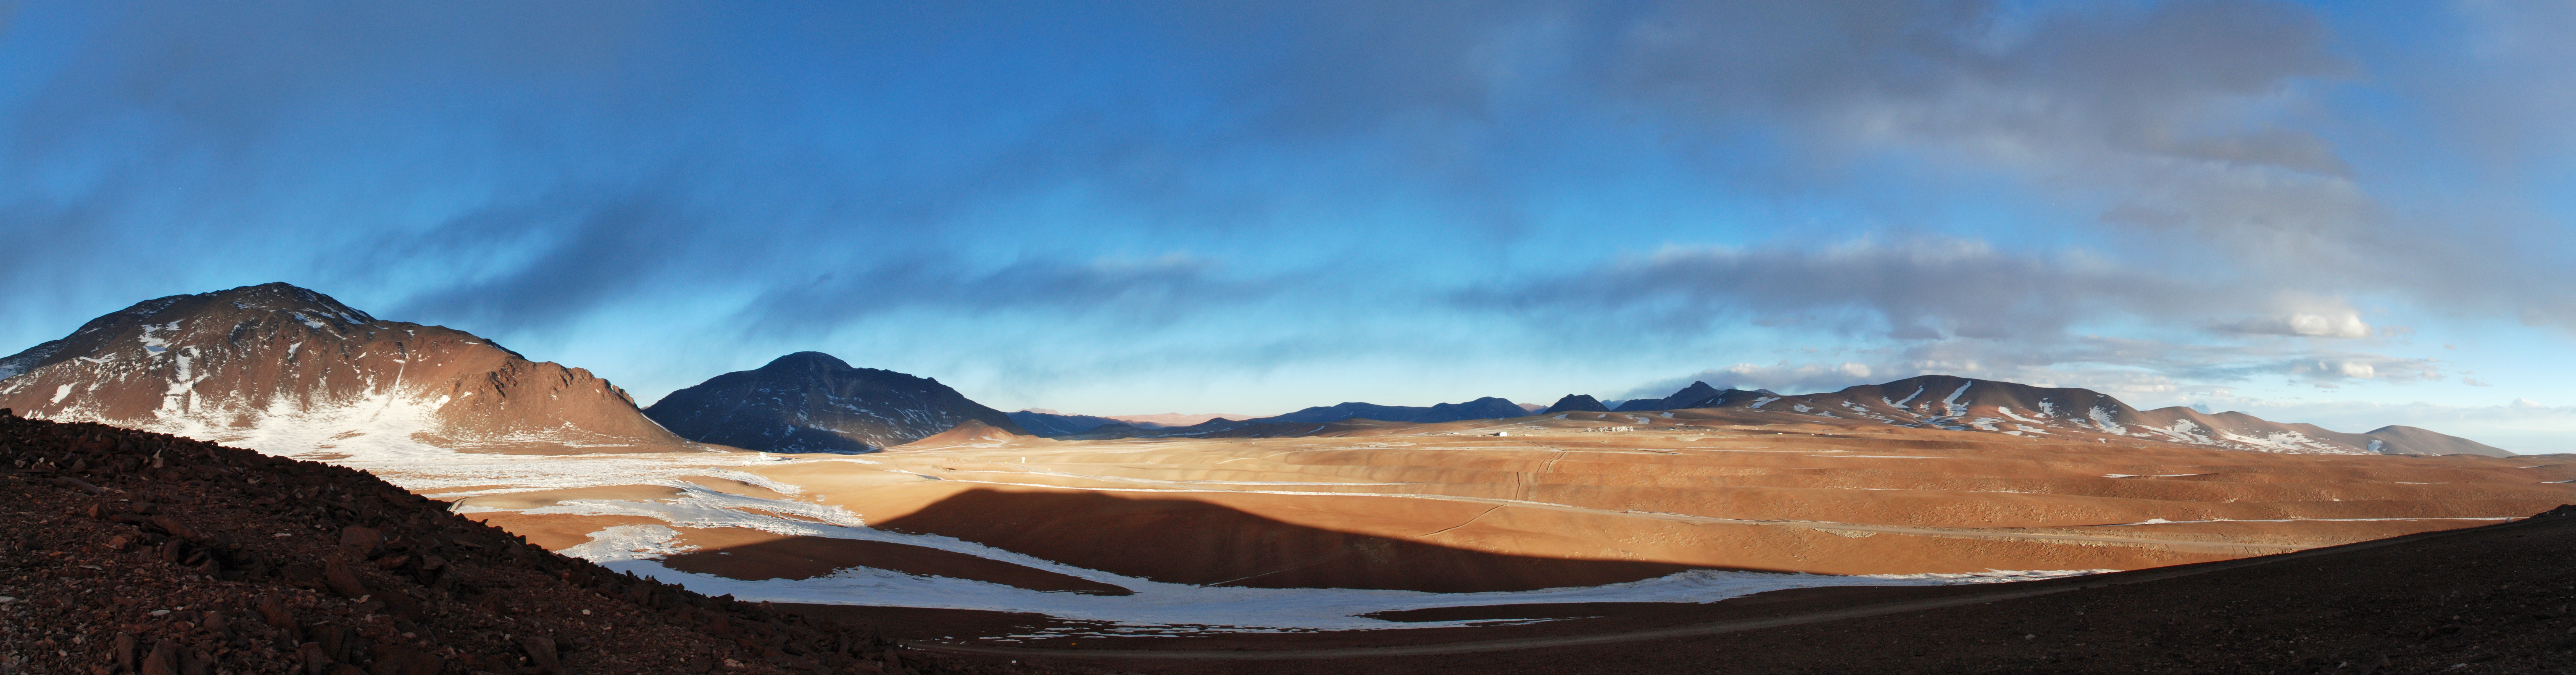

Atacama paronama

Panoramic view of part of the Atacama Desert, Chile.

Credit: C. Duran/ESO